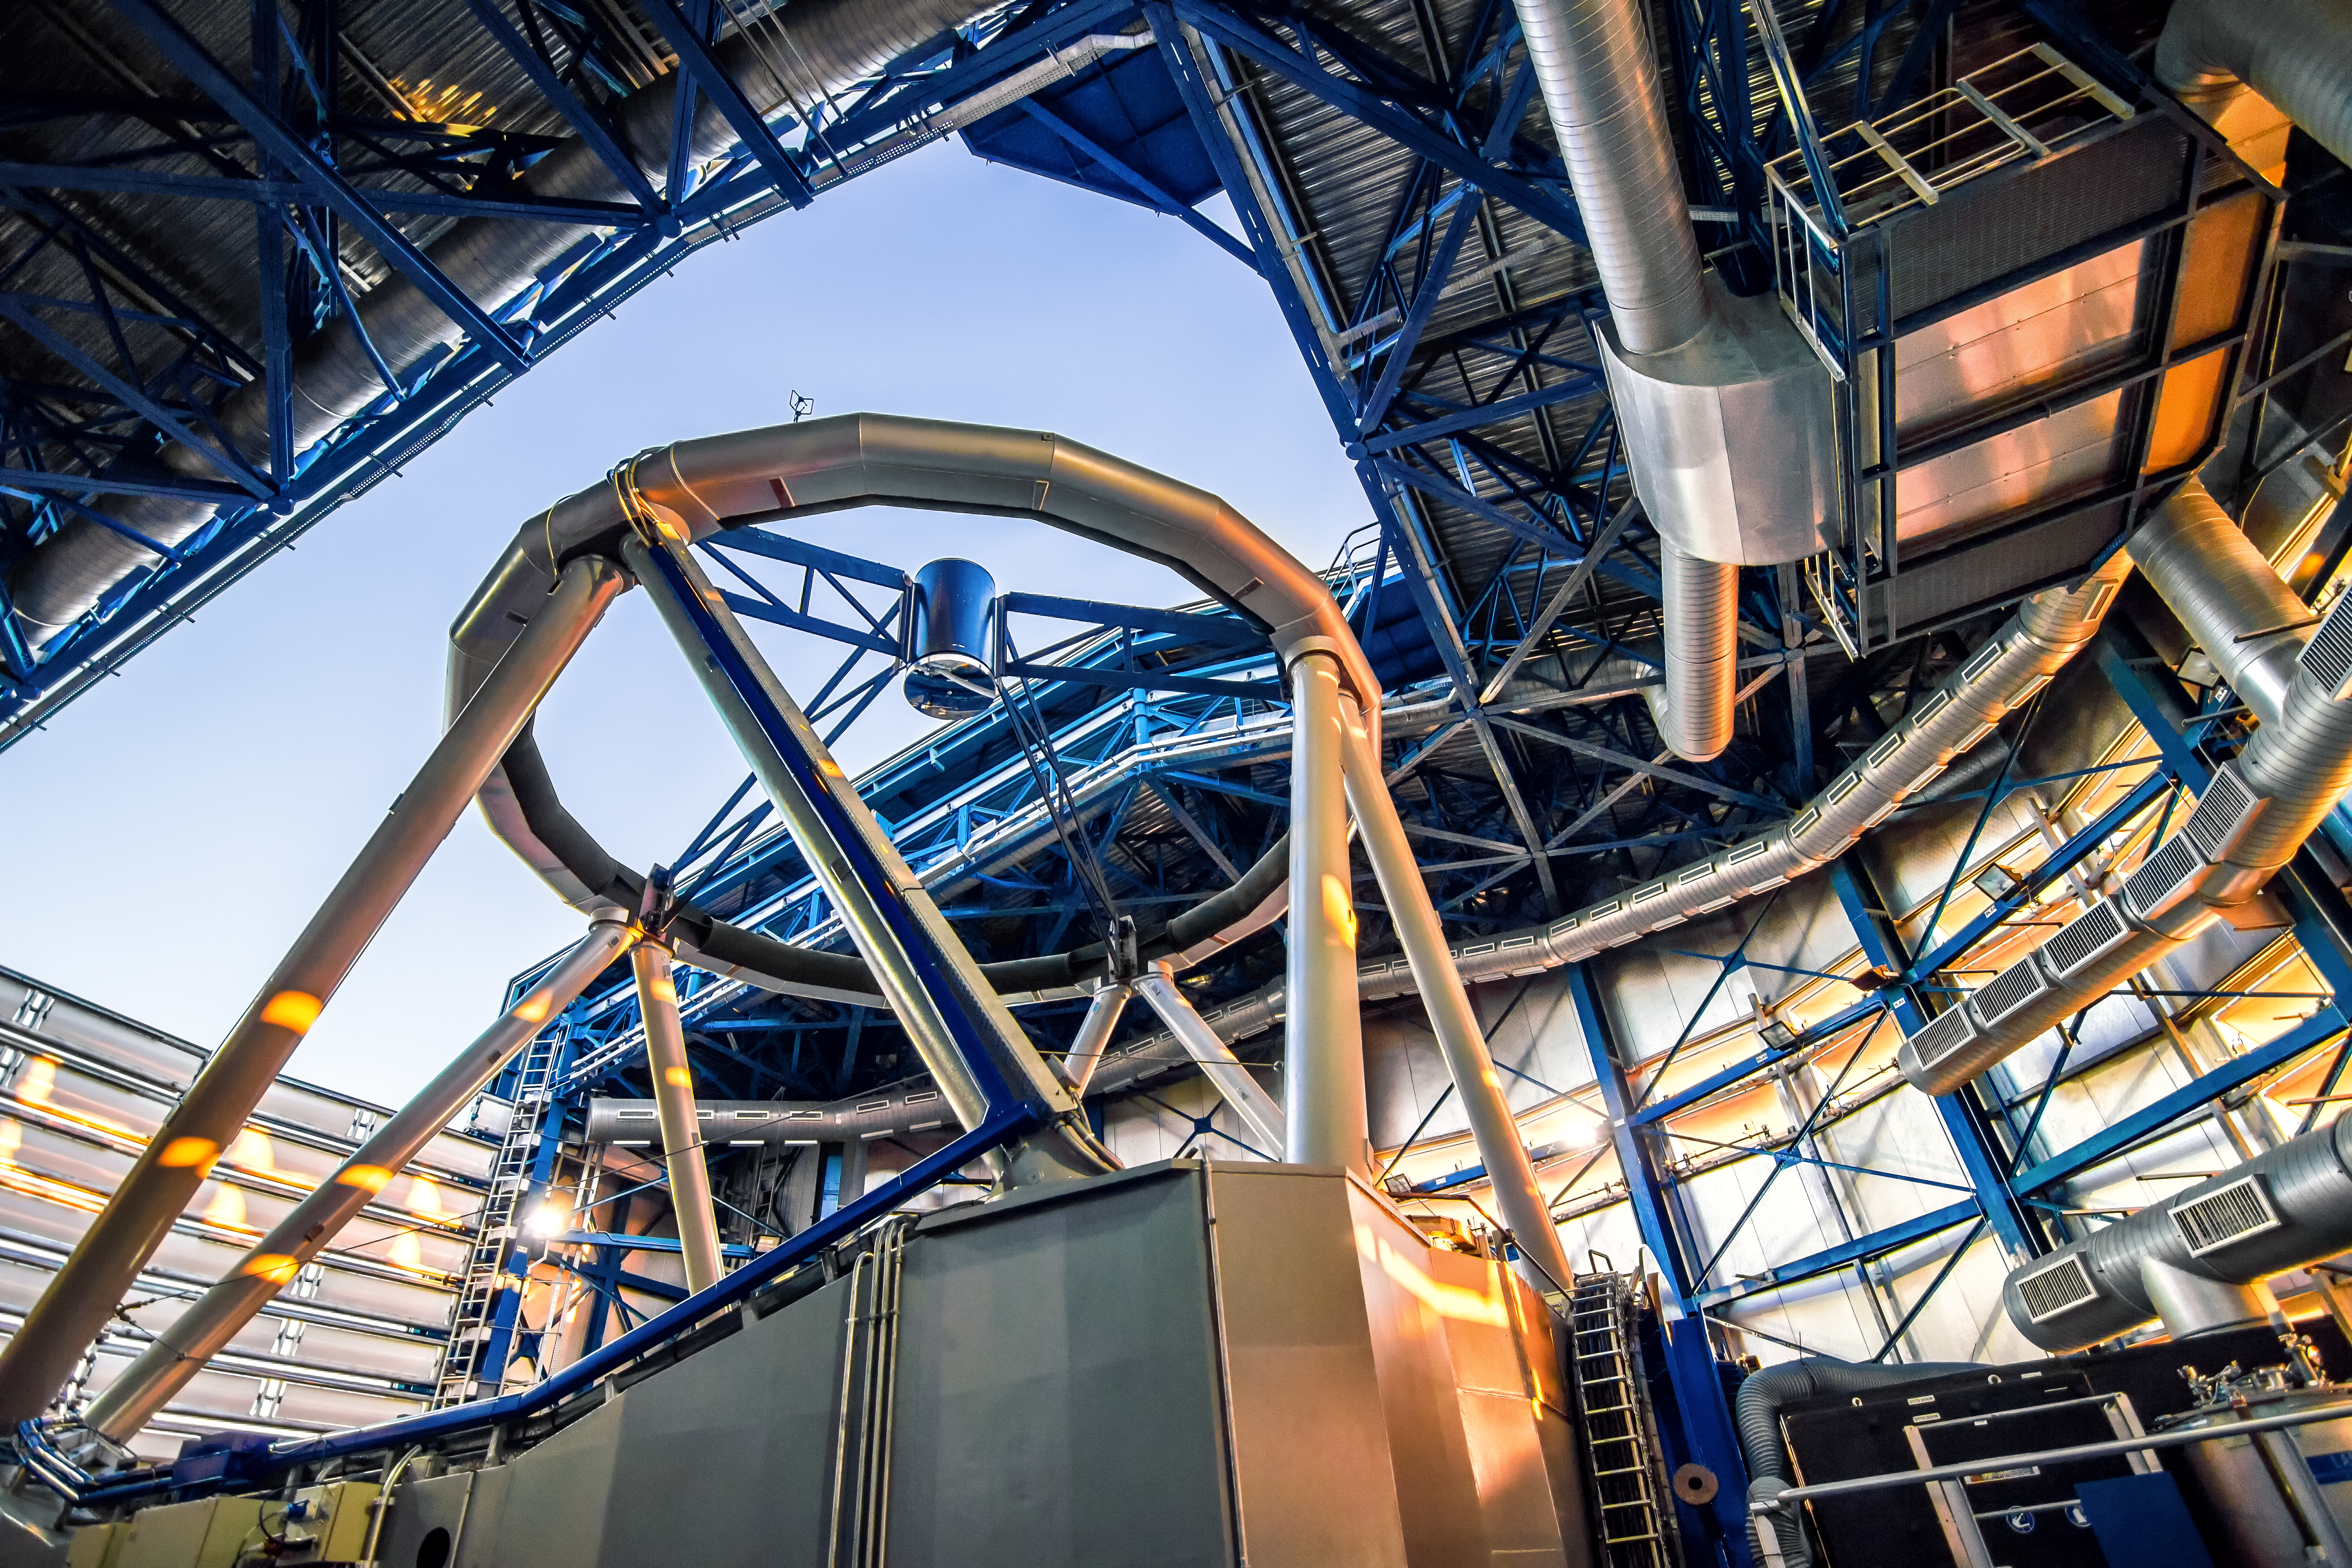

Cocooned on Cerro Paranal

As the Sun sets, the last rays of the day creep through to illuminate ESO’s Very Large Telescope (VLT) as it prepares for another night of cosmos-gazing! This unusual angle reveals the industrial interior of one of the four 8.2-metre Unit Telescopes that comprise the VLT, situated atop Cerro Paranal, Chile.

The Unit Telescope enclosures play a vital role in preserving the VLT’s position as the foremost astronomical ground-based observatory in the world. The vast air-conditioning system — seen in this image as the metallic tubing snaking around the telescope — and state-of-the-art dome work together to maintain the perfect observing environment. This housing shelters the telescope from its harsh surroundings and at night shields the sensitive instruments from windy weather conditions, which could warp the shape of the thin primary mirror and blur the observations.

The photo was taken by ESO Photo Ambassador Alexandru Tudorică.

Credit: ESO/A. Tudorică